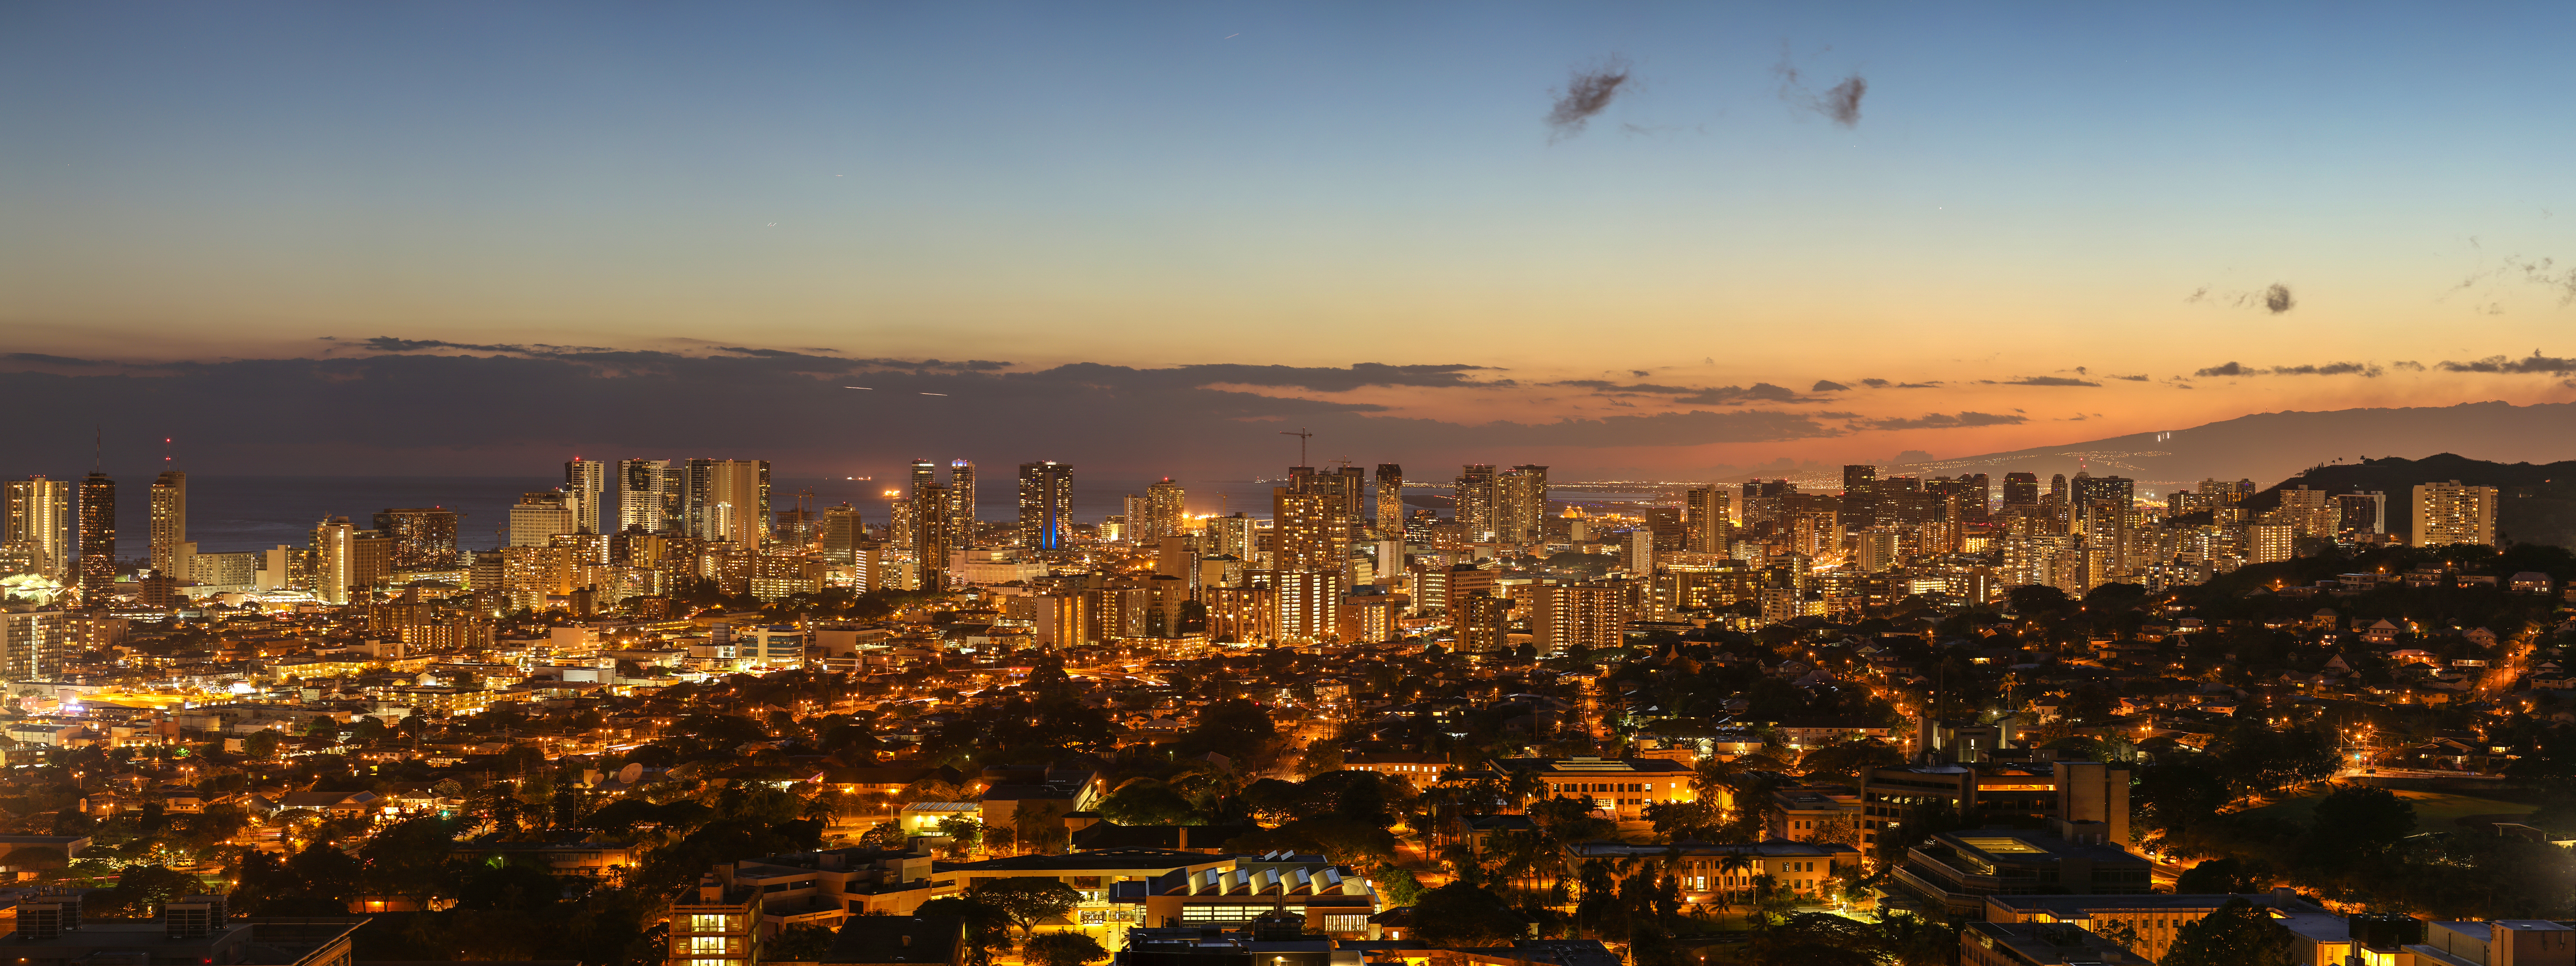

Honolulu at twilight

The skyline of Honolulu at twilight.

Credit: IAU/B. Tafreshi (twanight.org) IAU/B. Tafreshi